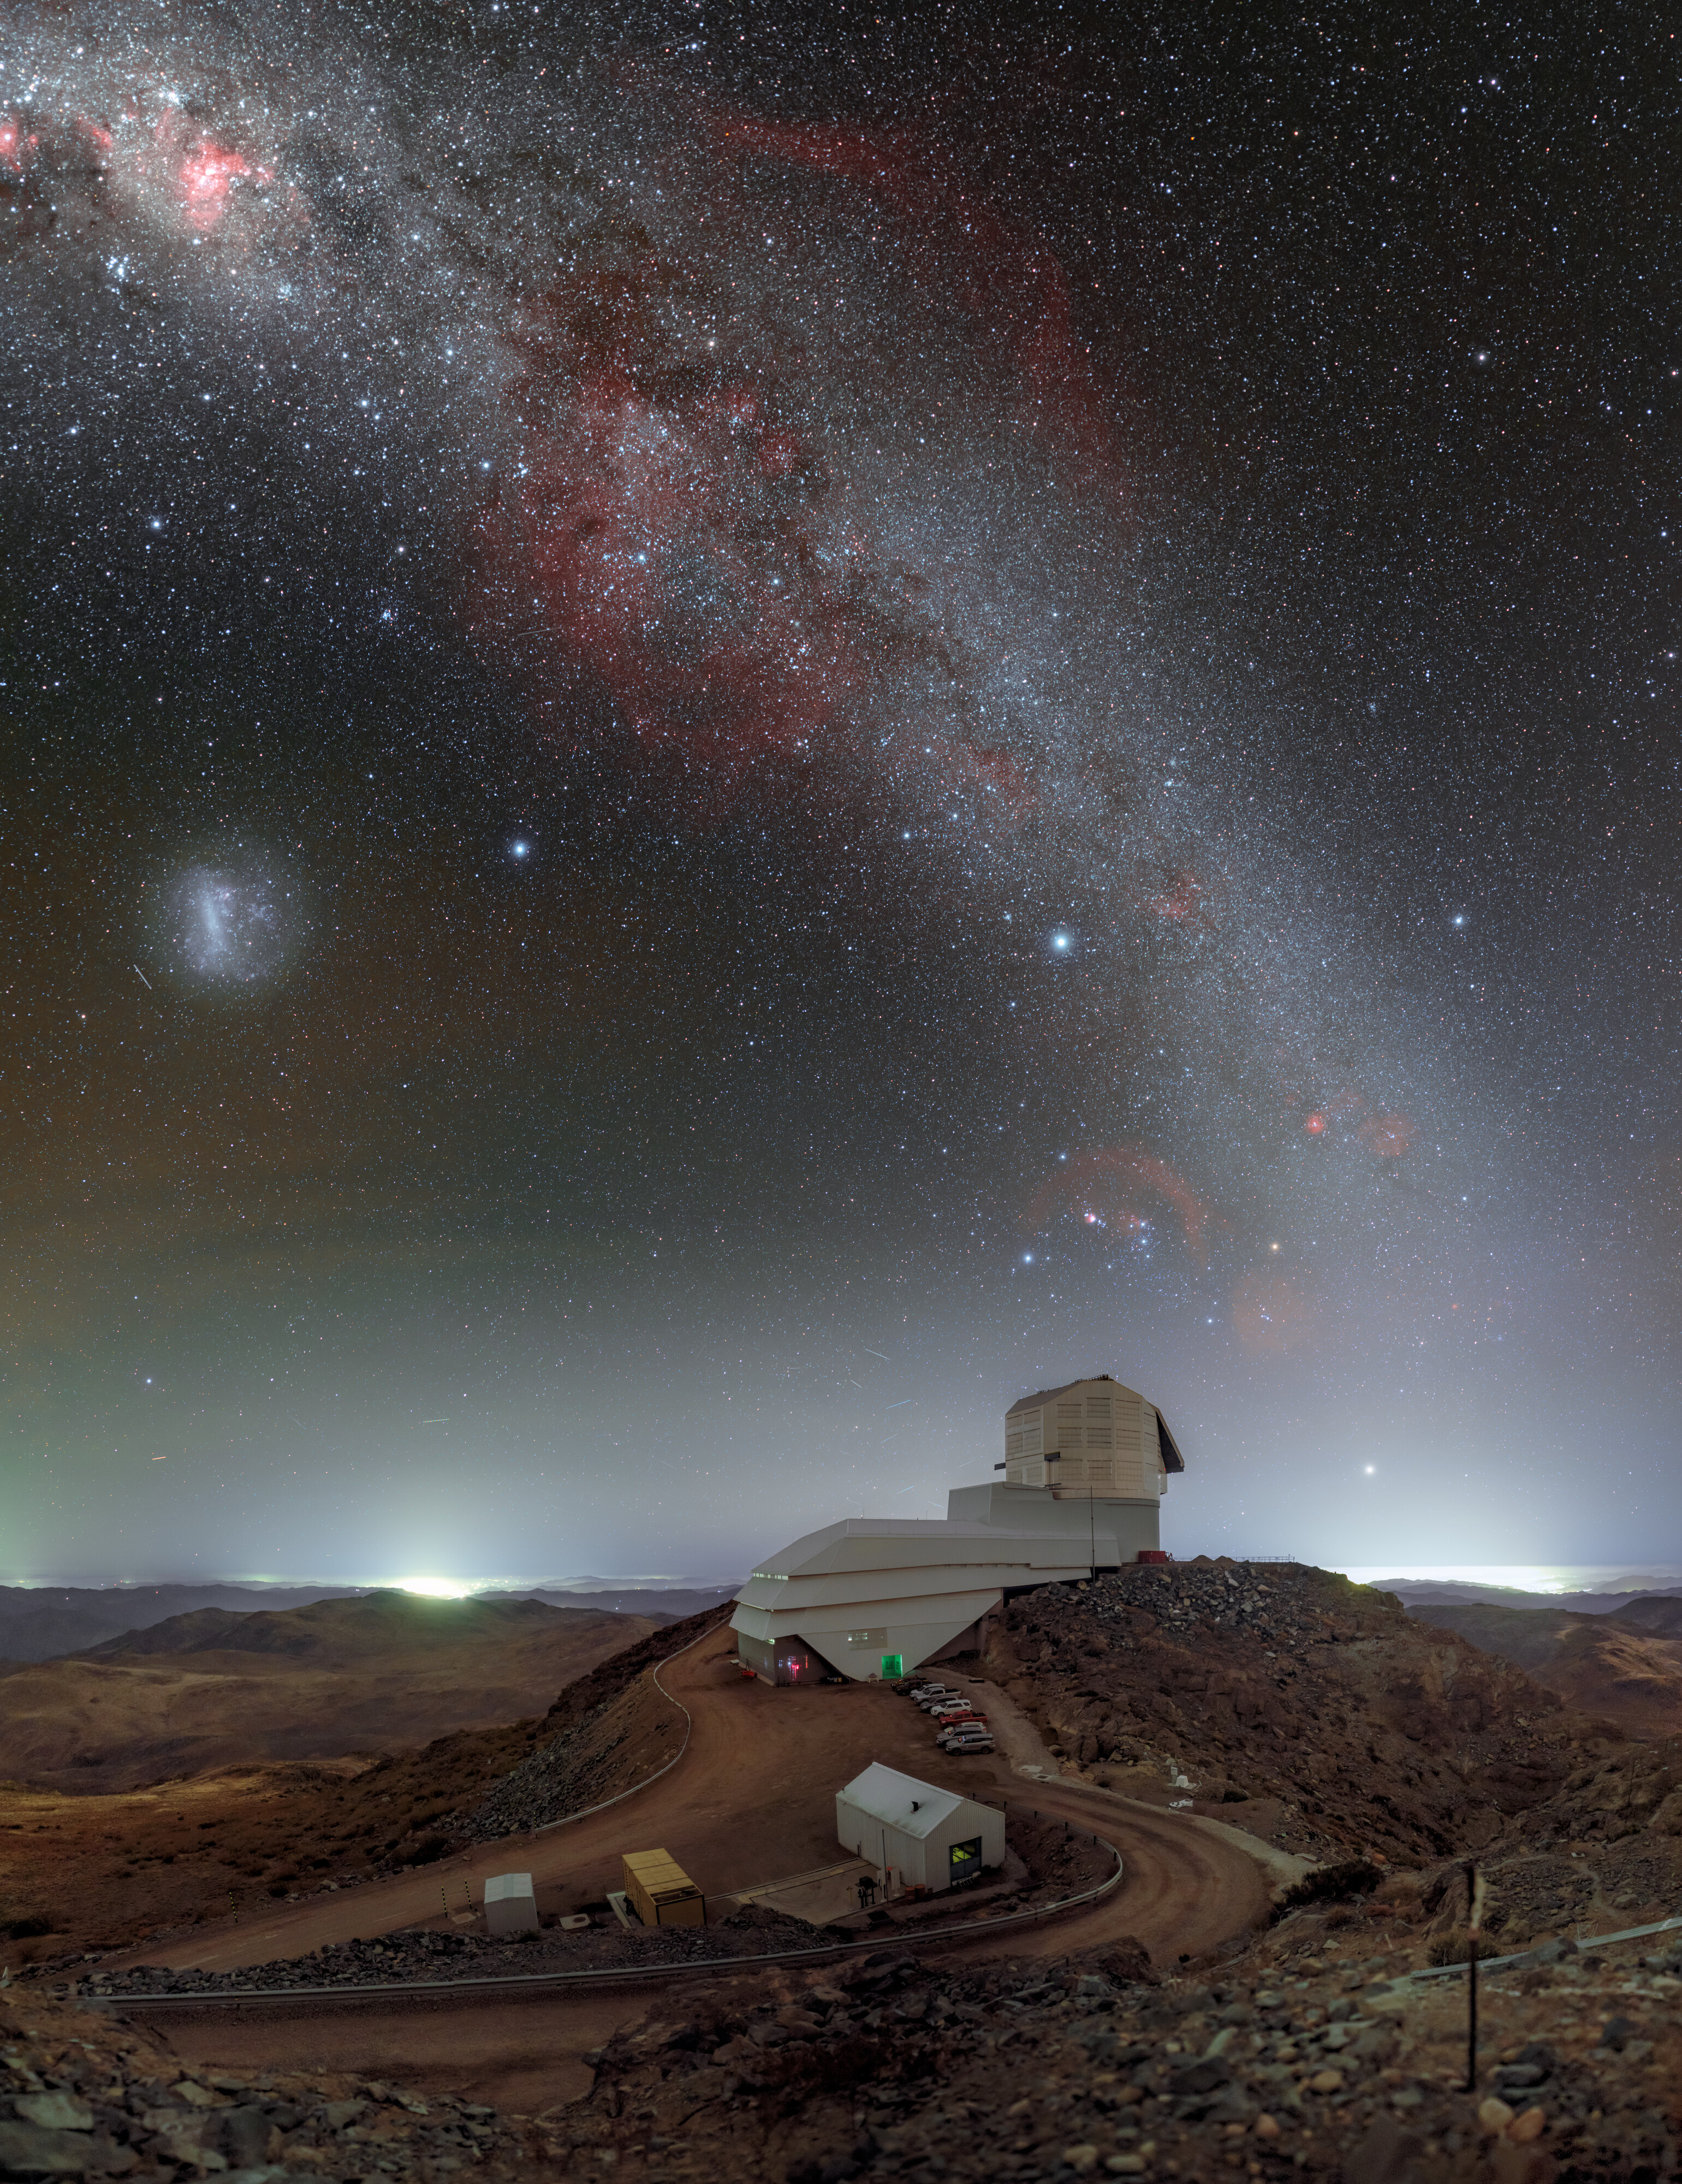

Rubin under the Southern Sky (300 megapixels)

NSF–DOE Vera C. Rubin Observatory is seen here beneath the southern sky that it will image for ten years during the Legacy Survey of Space and Time. The Milky Way arcs overhead, and the Large Magellanic Cloud (LMC) can be seen on the left.

Credit: NSF–DOE Vera C. Rubin Observatory/NOIRLab/SLAC/NSF/DOE/AURA/P. Horálek (Institute of Physics in Opava)